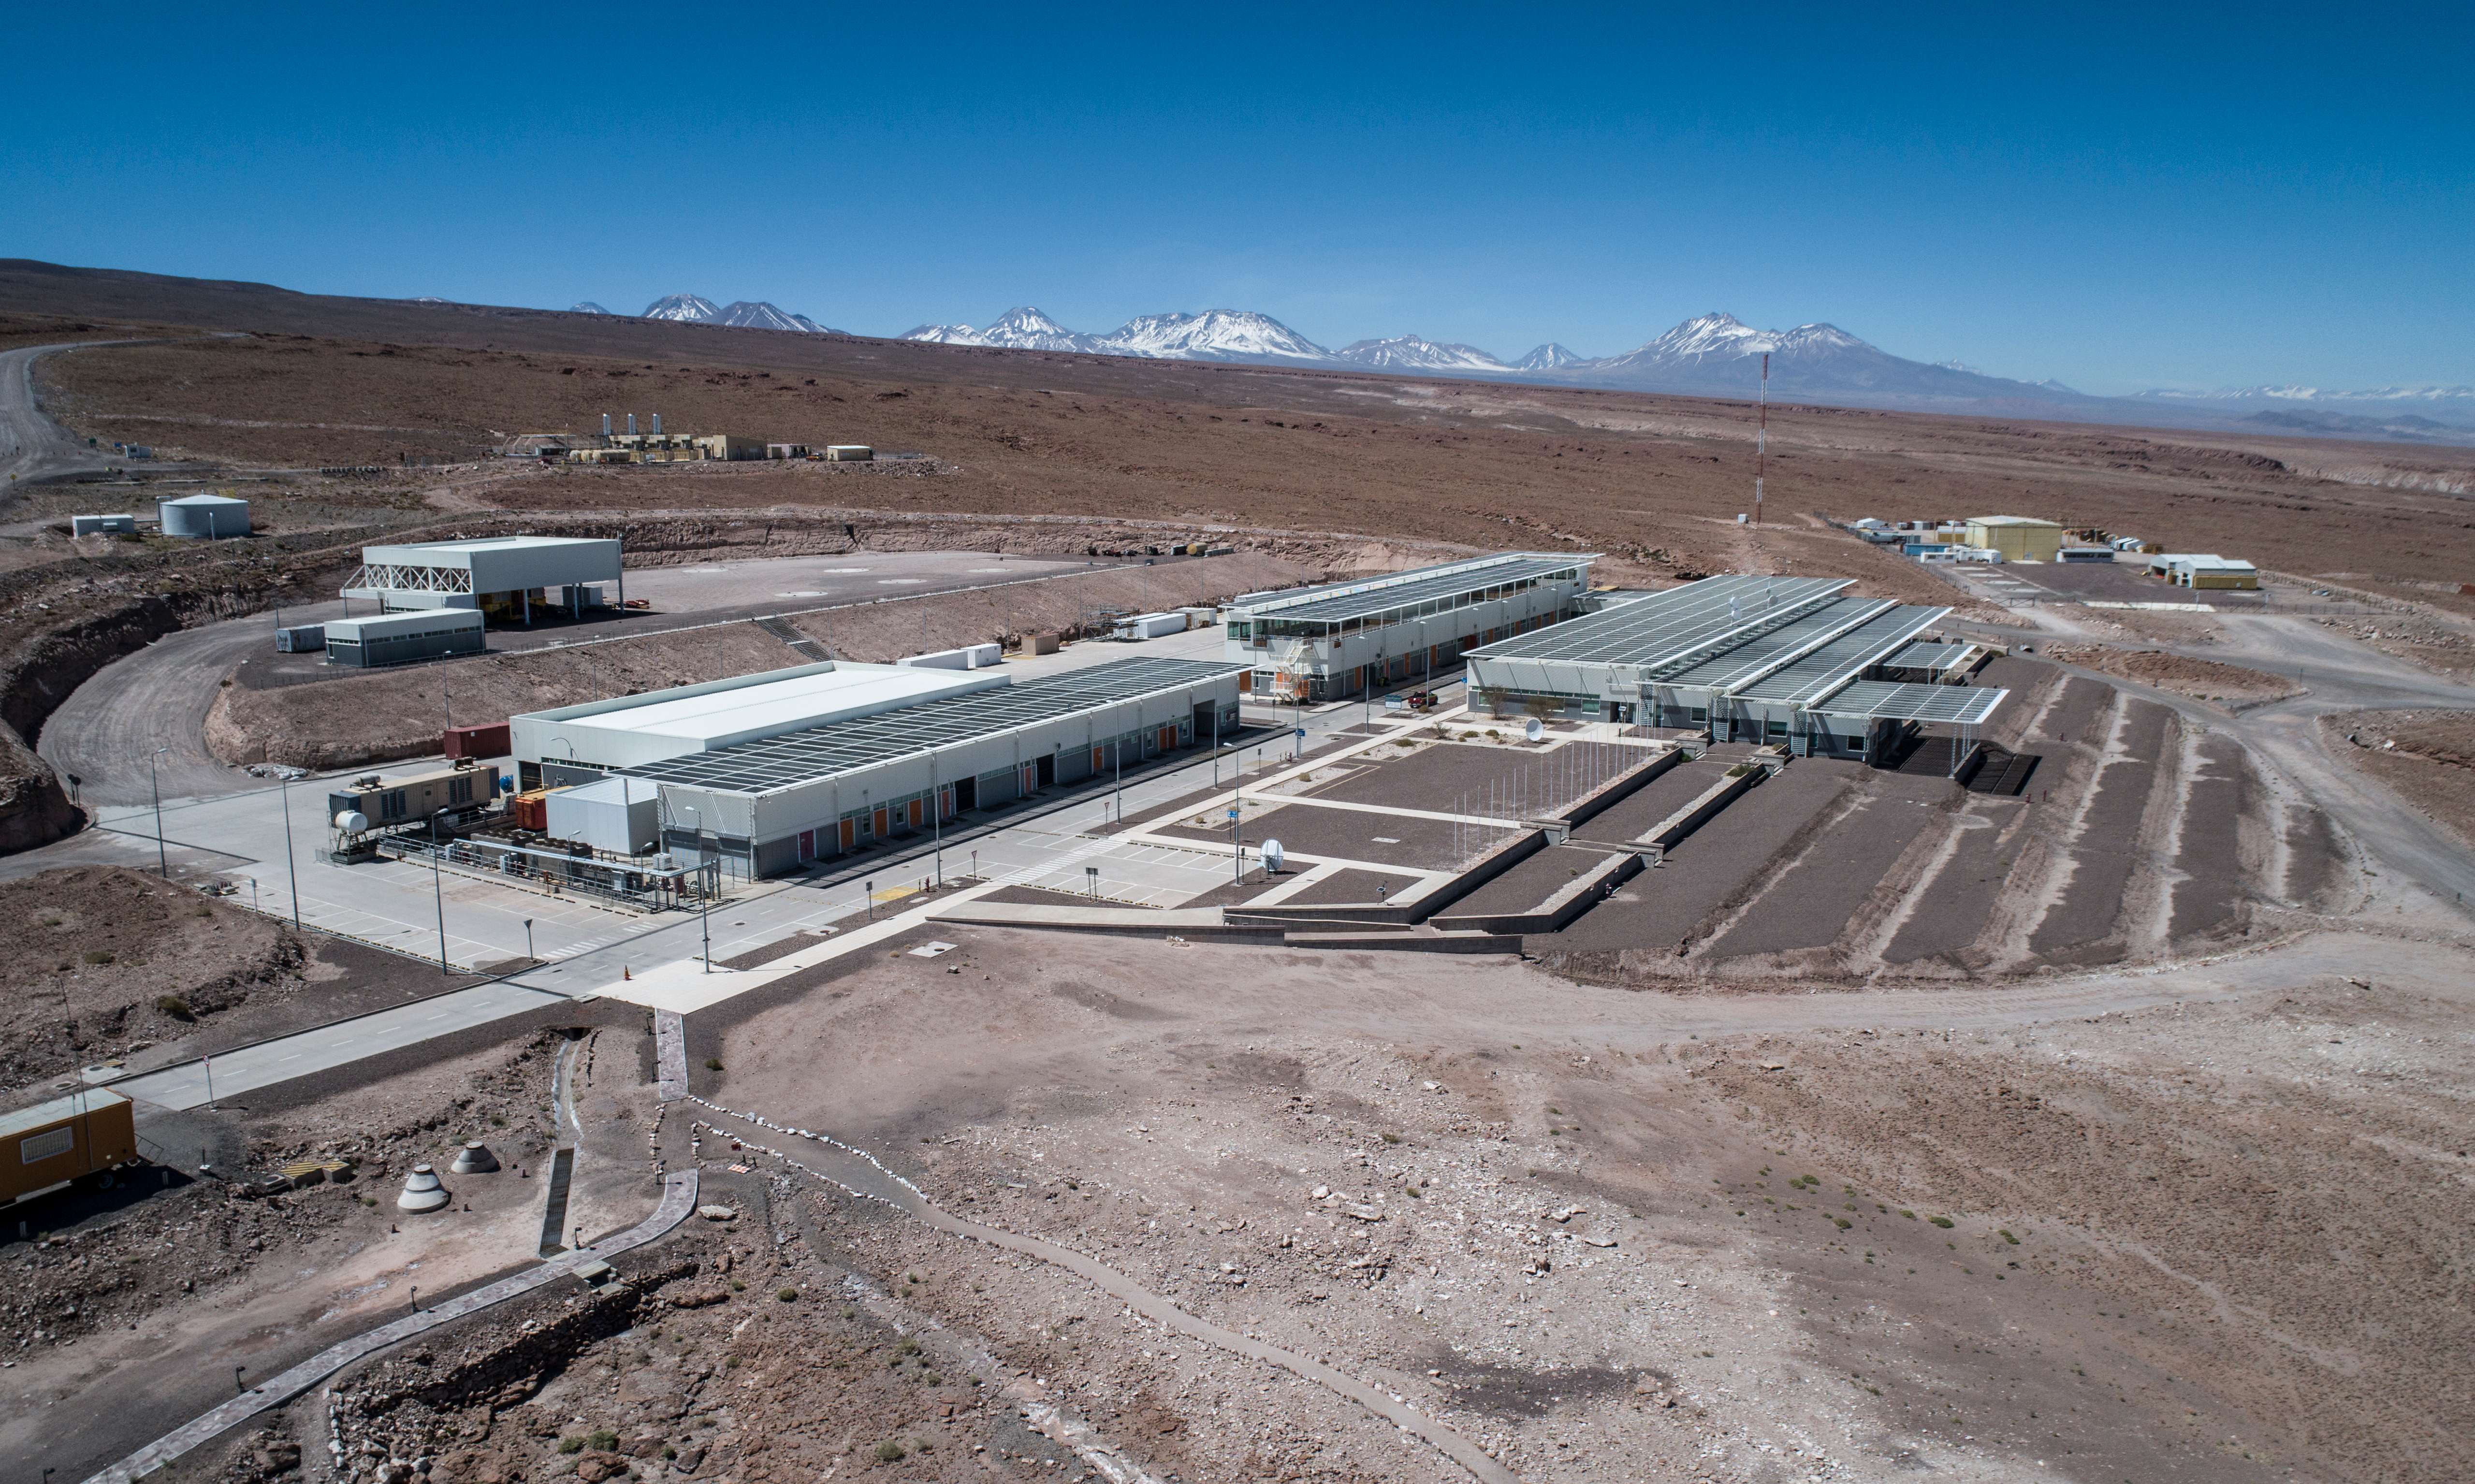

ALMA shutdown due to the Covid-19 pandemic in 2020

ALMA shutdown due to the Covid-19 pandemic in 2020. A Caretaking Team was in charge of guarding the observatory. A drone registered this images, accounting for the solitude of the ALMA base camp (OSF) and the antennas in the Chajnantor Plateau.

Credit: Ariel Marinkovic – X-CAM-ALMA (ESO/NAOJ/NRAO)